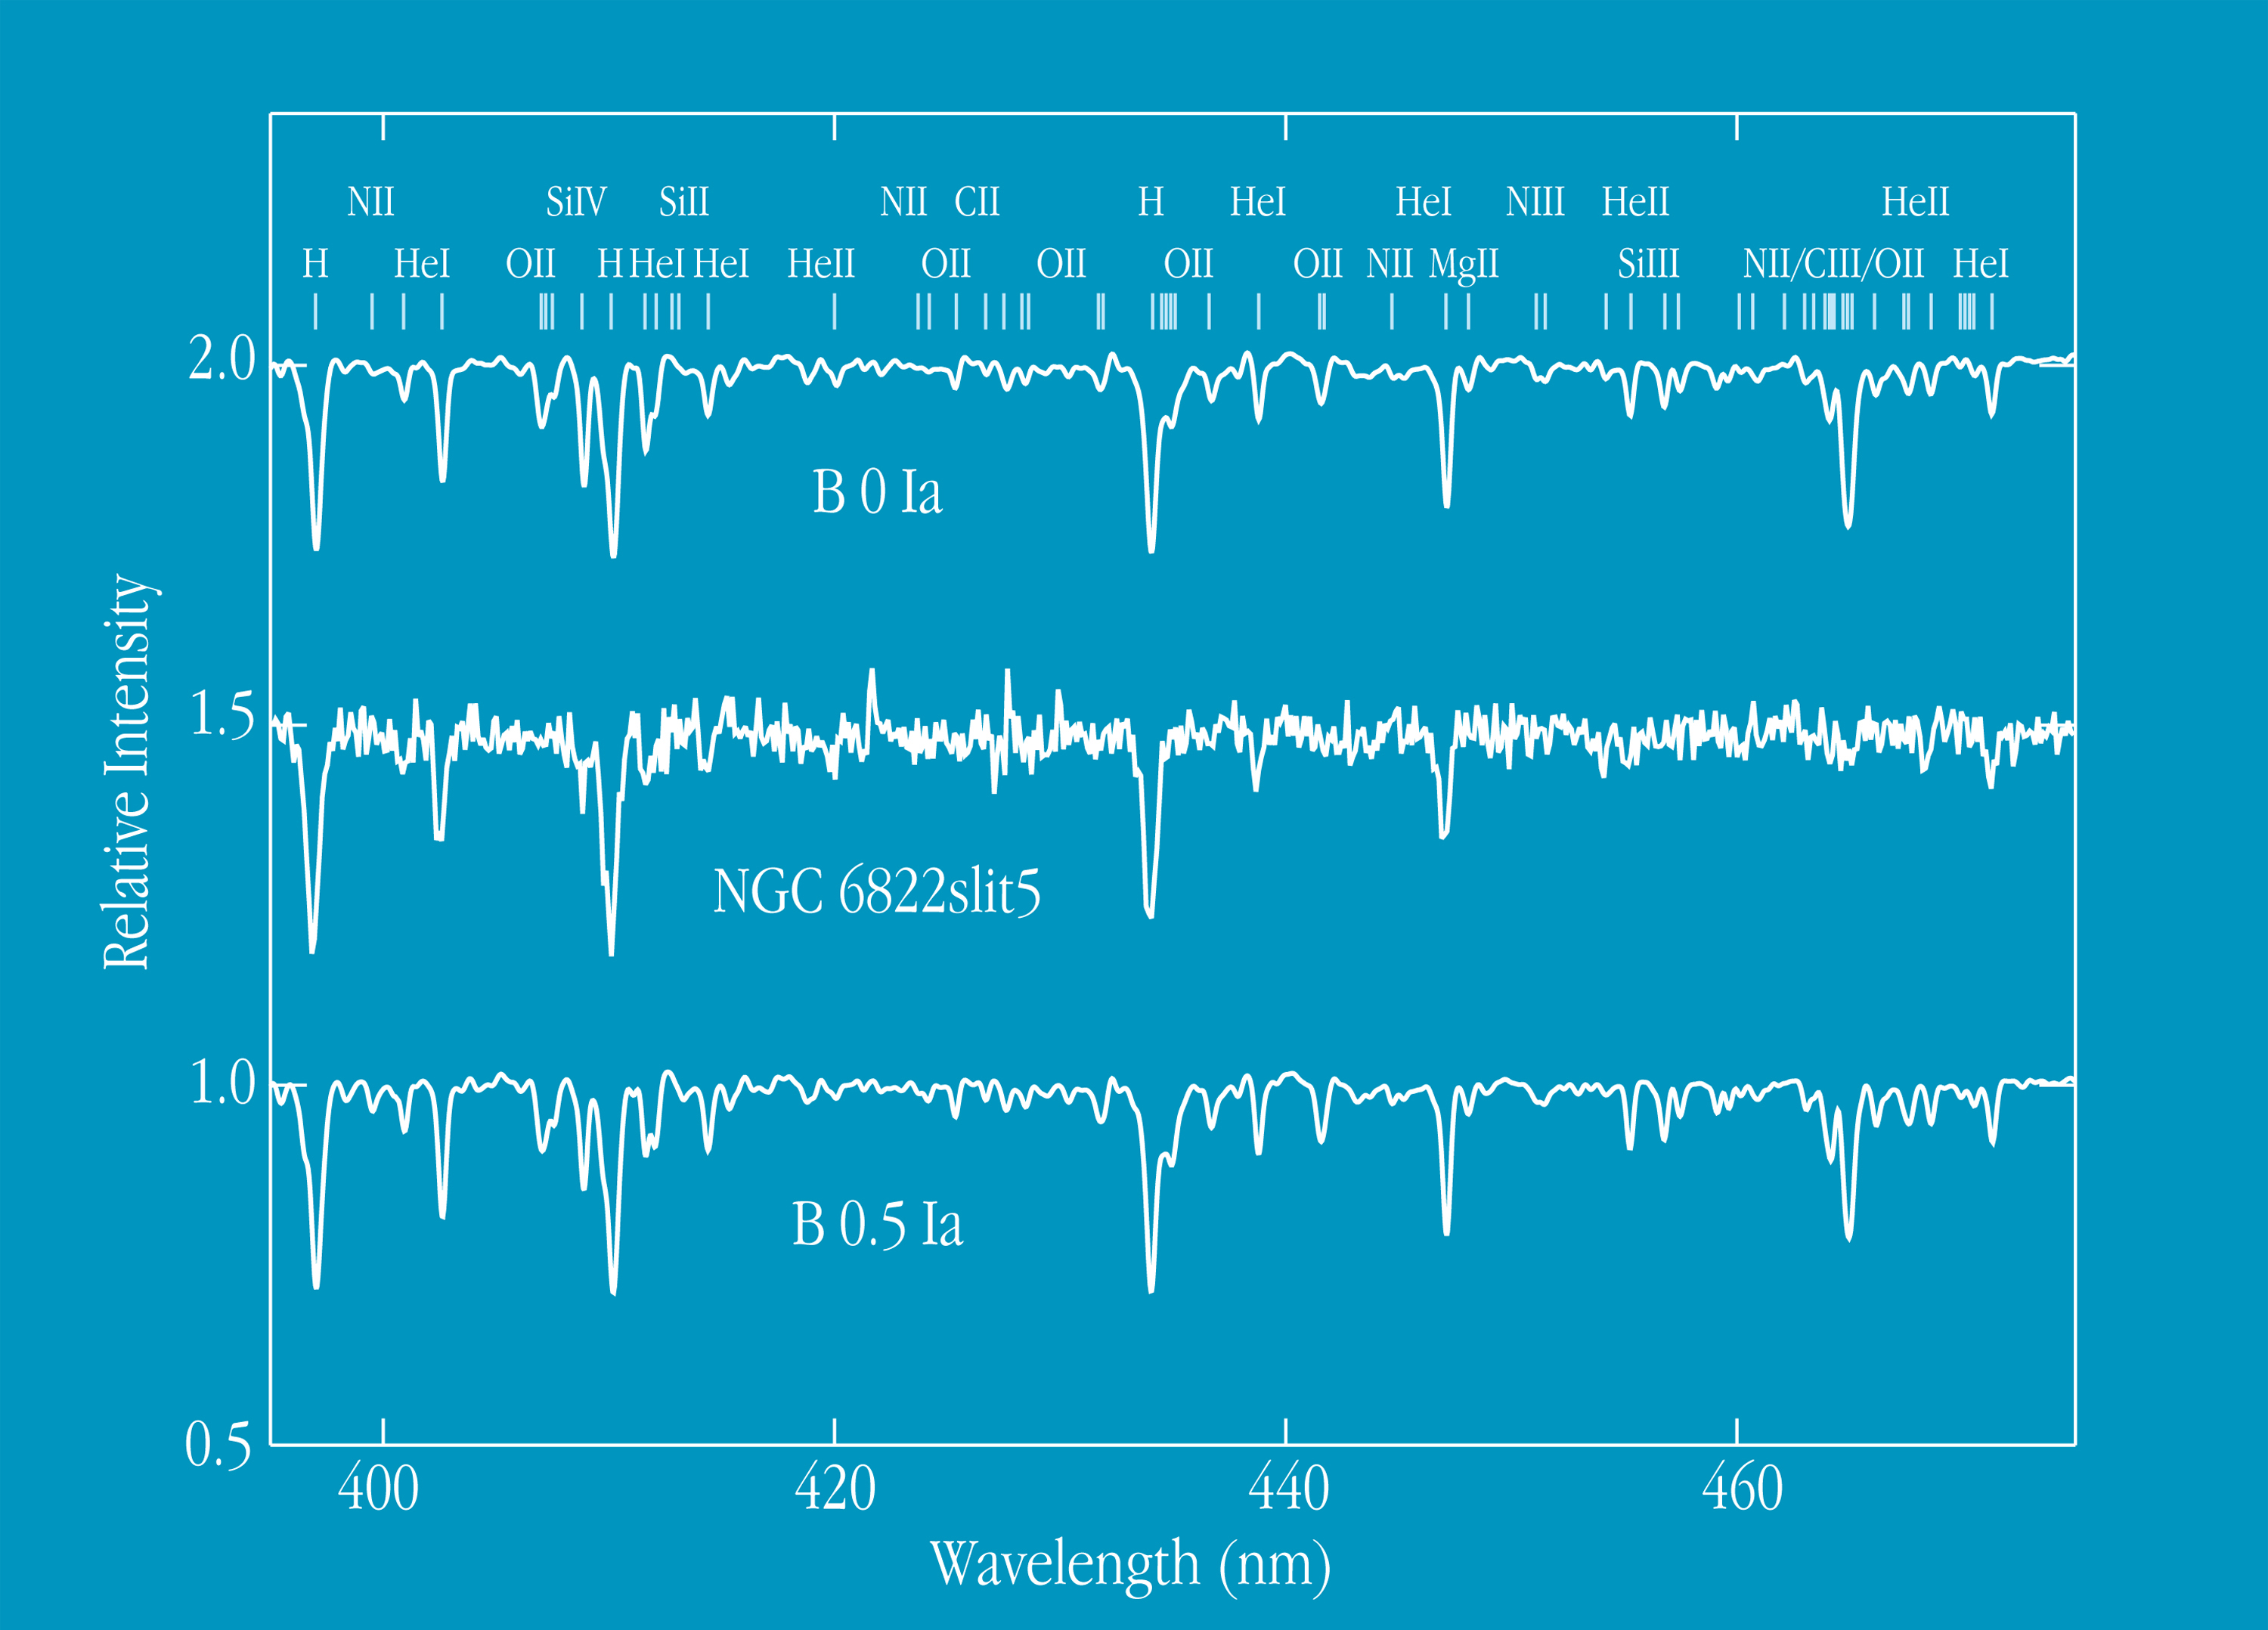

Spectrum of stars in NGC 6822 and the Milky Way galaxy

This chart displays a FORS1 spectrum of a blue supergiant in NGC 6822 (in the middle), as compared with those of supergiant stars (upper and lower) of similar atmospheric temperature in the Milky Way Galaxy. The observations were carried out by the FORS Commissioning Team on October 1, 1998, using the Multiple Object Spectroscopy (MOS) mode of FORS1. A total of 11 stars in NGC 6822 were observed simultaneously with an exposure time of 30 min. The visual magnitude of supergiant star centered on slit no. 5 is V = 18.11 and the spectral type is in the interval O9.5Ia - B0Ia. It is apparent from the figures that many spectral lines in the supergiant star in NGC 6822 are much weaker than in the Milky Way counterparts.This confirms the earlier finding that NGC 6822 has a different chemical composition - a lower content of heavy elements (or "metallicity") - than what is observed in our Galaxy.

Credit: ESO